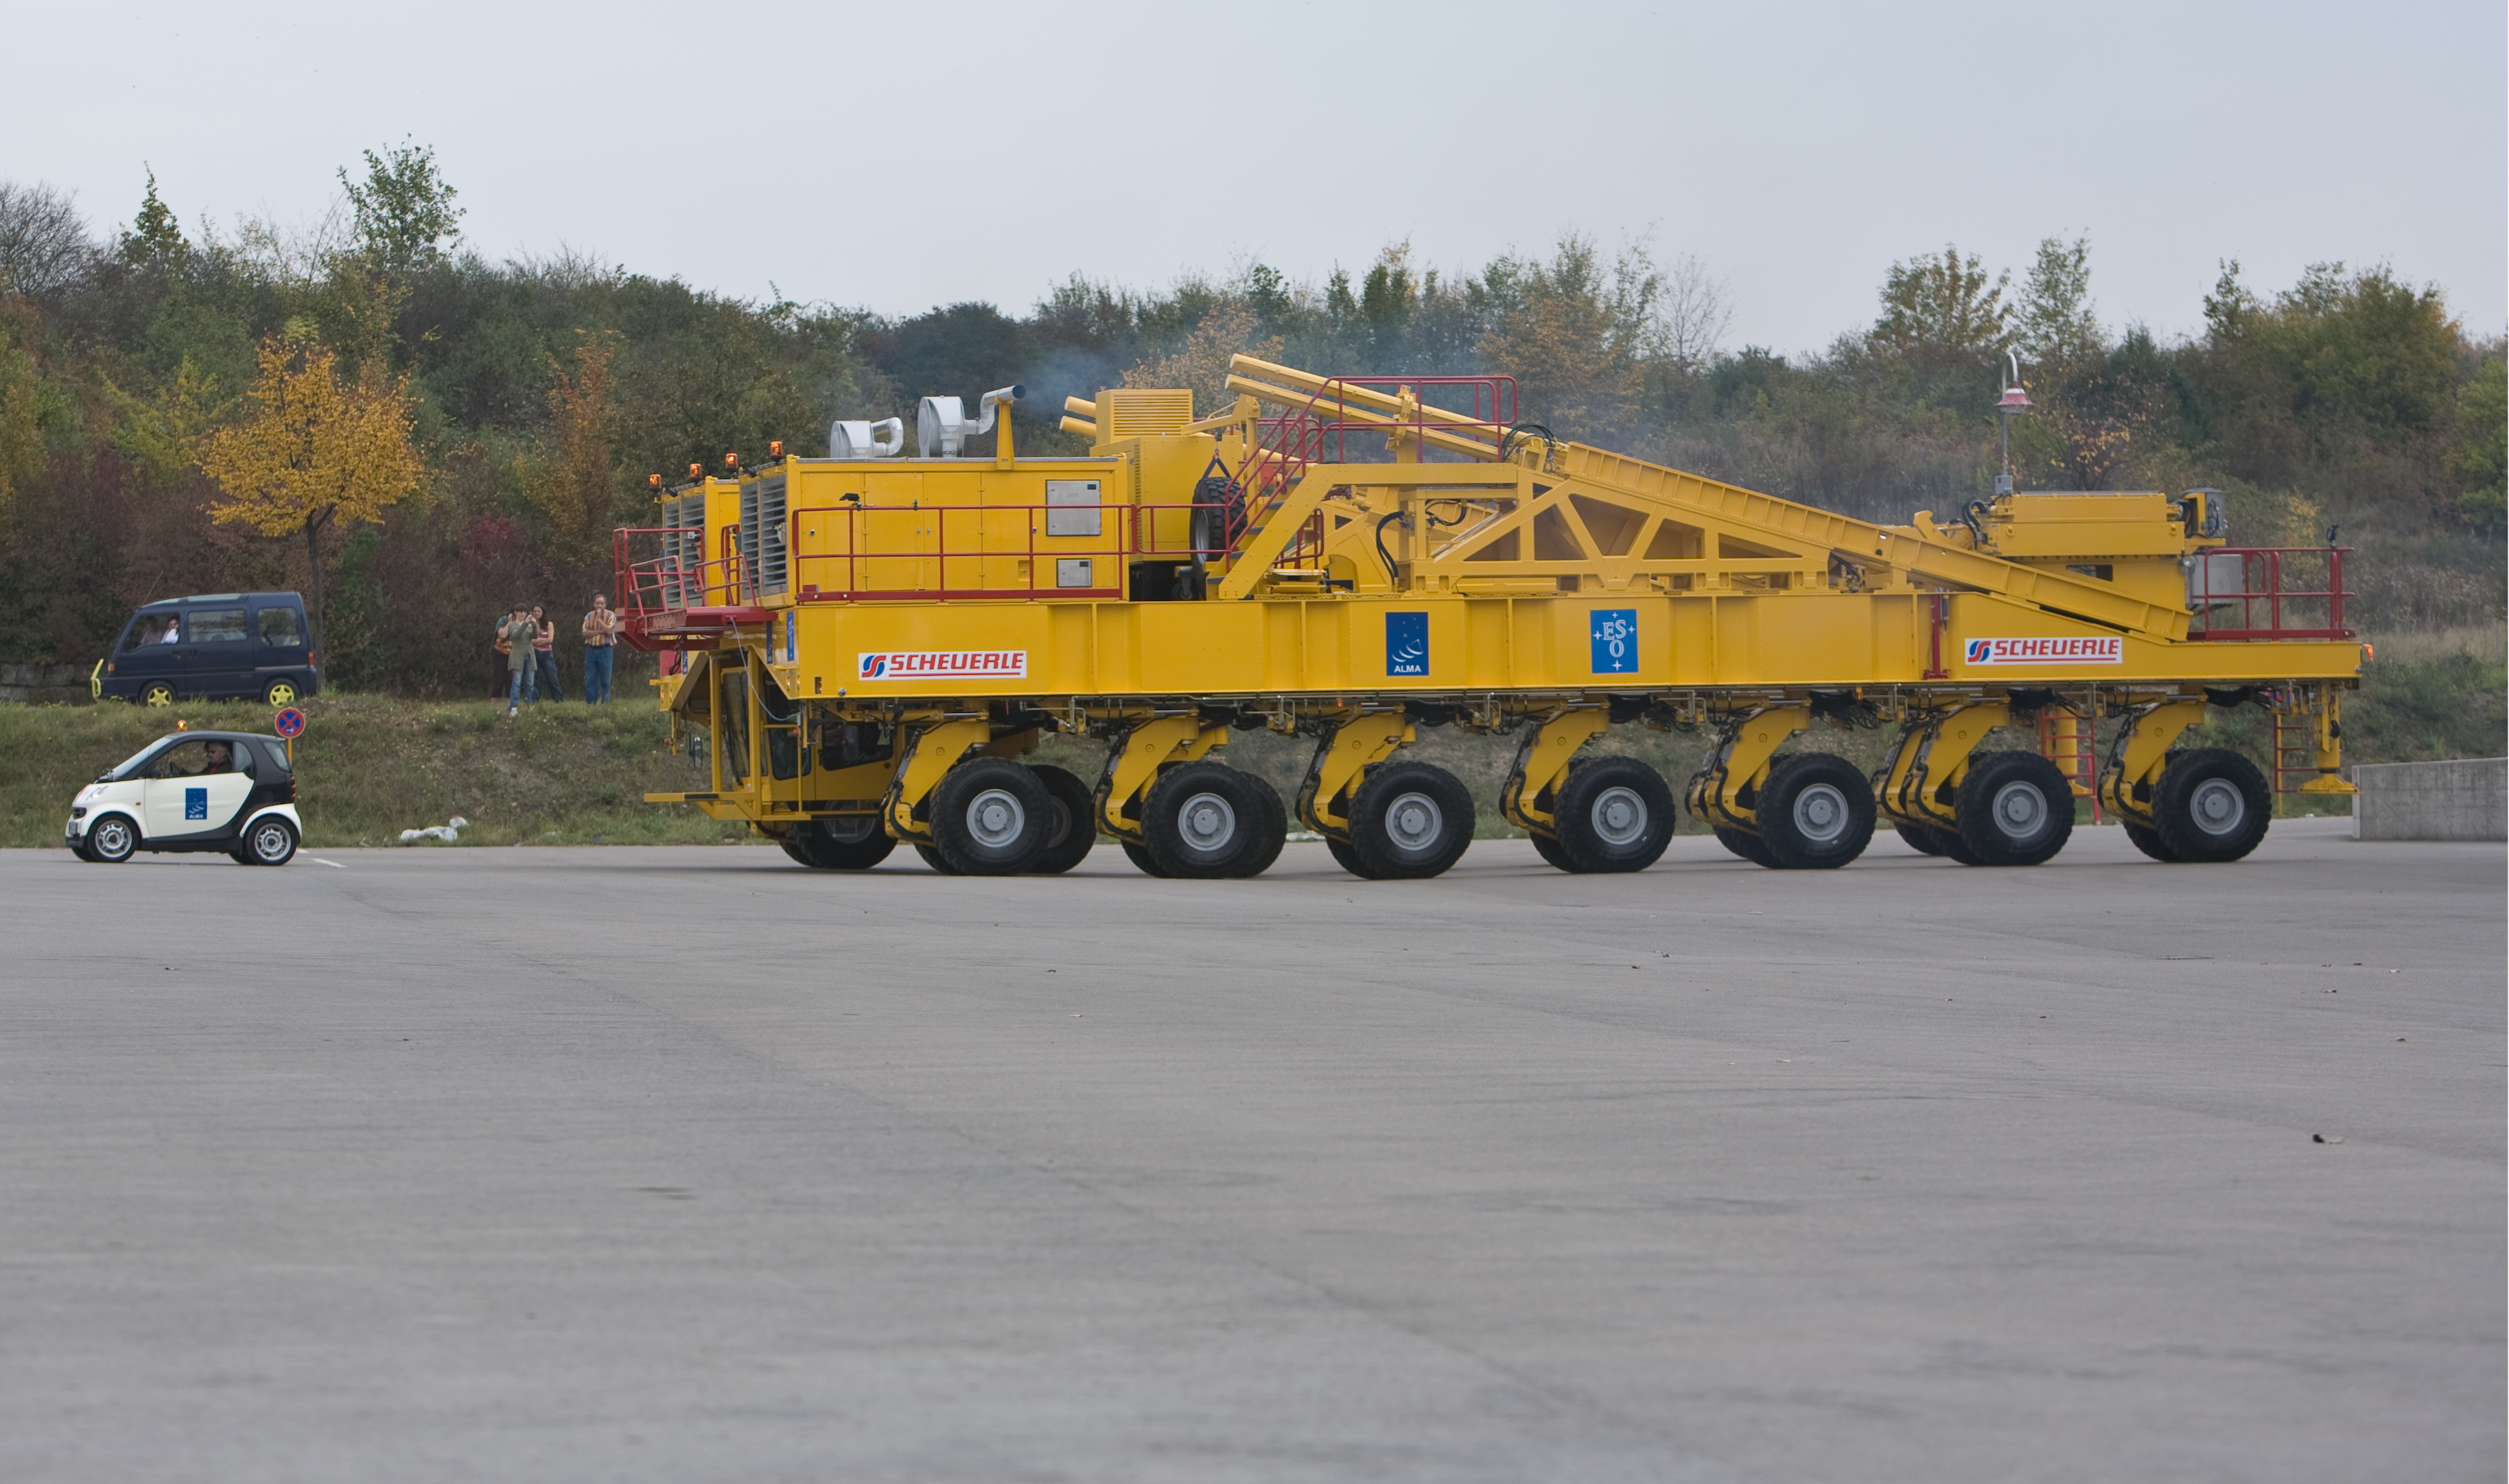

The ALMA antenna transporter

With a size of 10 metres wide, 20 metres long and 6 metres high, the ALMA antenna transporter is a real colossus. Image taken October 2007.

Credit: ALMA (ESO/NAOJ/NRAO)